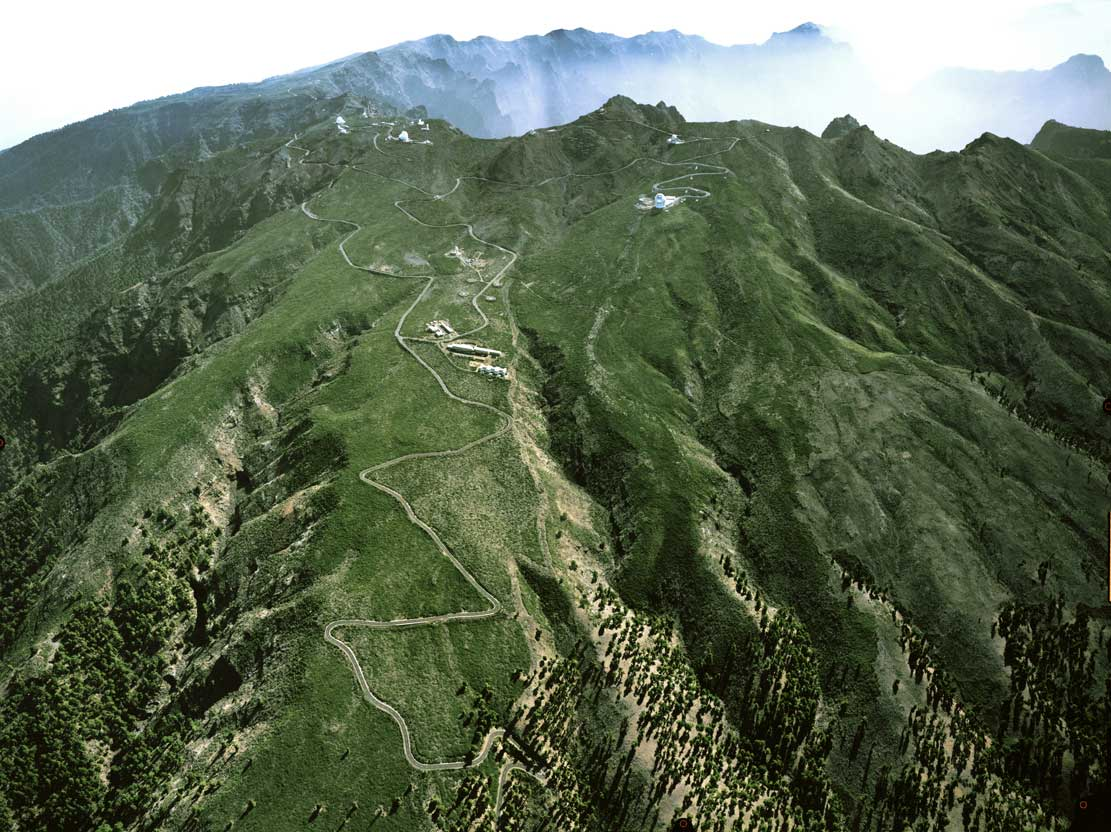

ELT site testing - Roque de los Muchachos / La Palma, Spain

The ELT programme office has studied half a dozen potential sites for the future ELT observatory. Various aspects need to be considered in the site selection process. Parameters taken into account are not restricted to 'sky quality', but include more general scientific aspects, as well as parameters essential for construction and operations (e.g. accessibility, water and power supply, political stability, etc). The above picture shows an impression of Roque de los Muchachos, a site located in La Palma, Spain. Roque de los Muchachos was on the ELT Site Selection Advisory Committee's final short list for the recommended site.

Credit: ESO